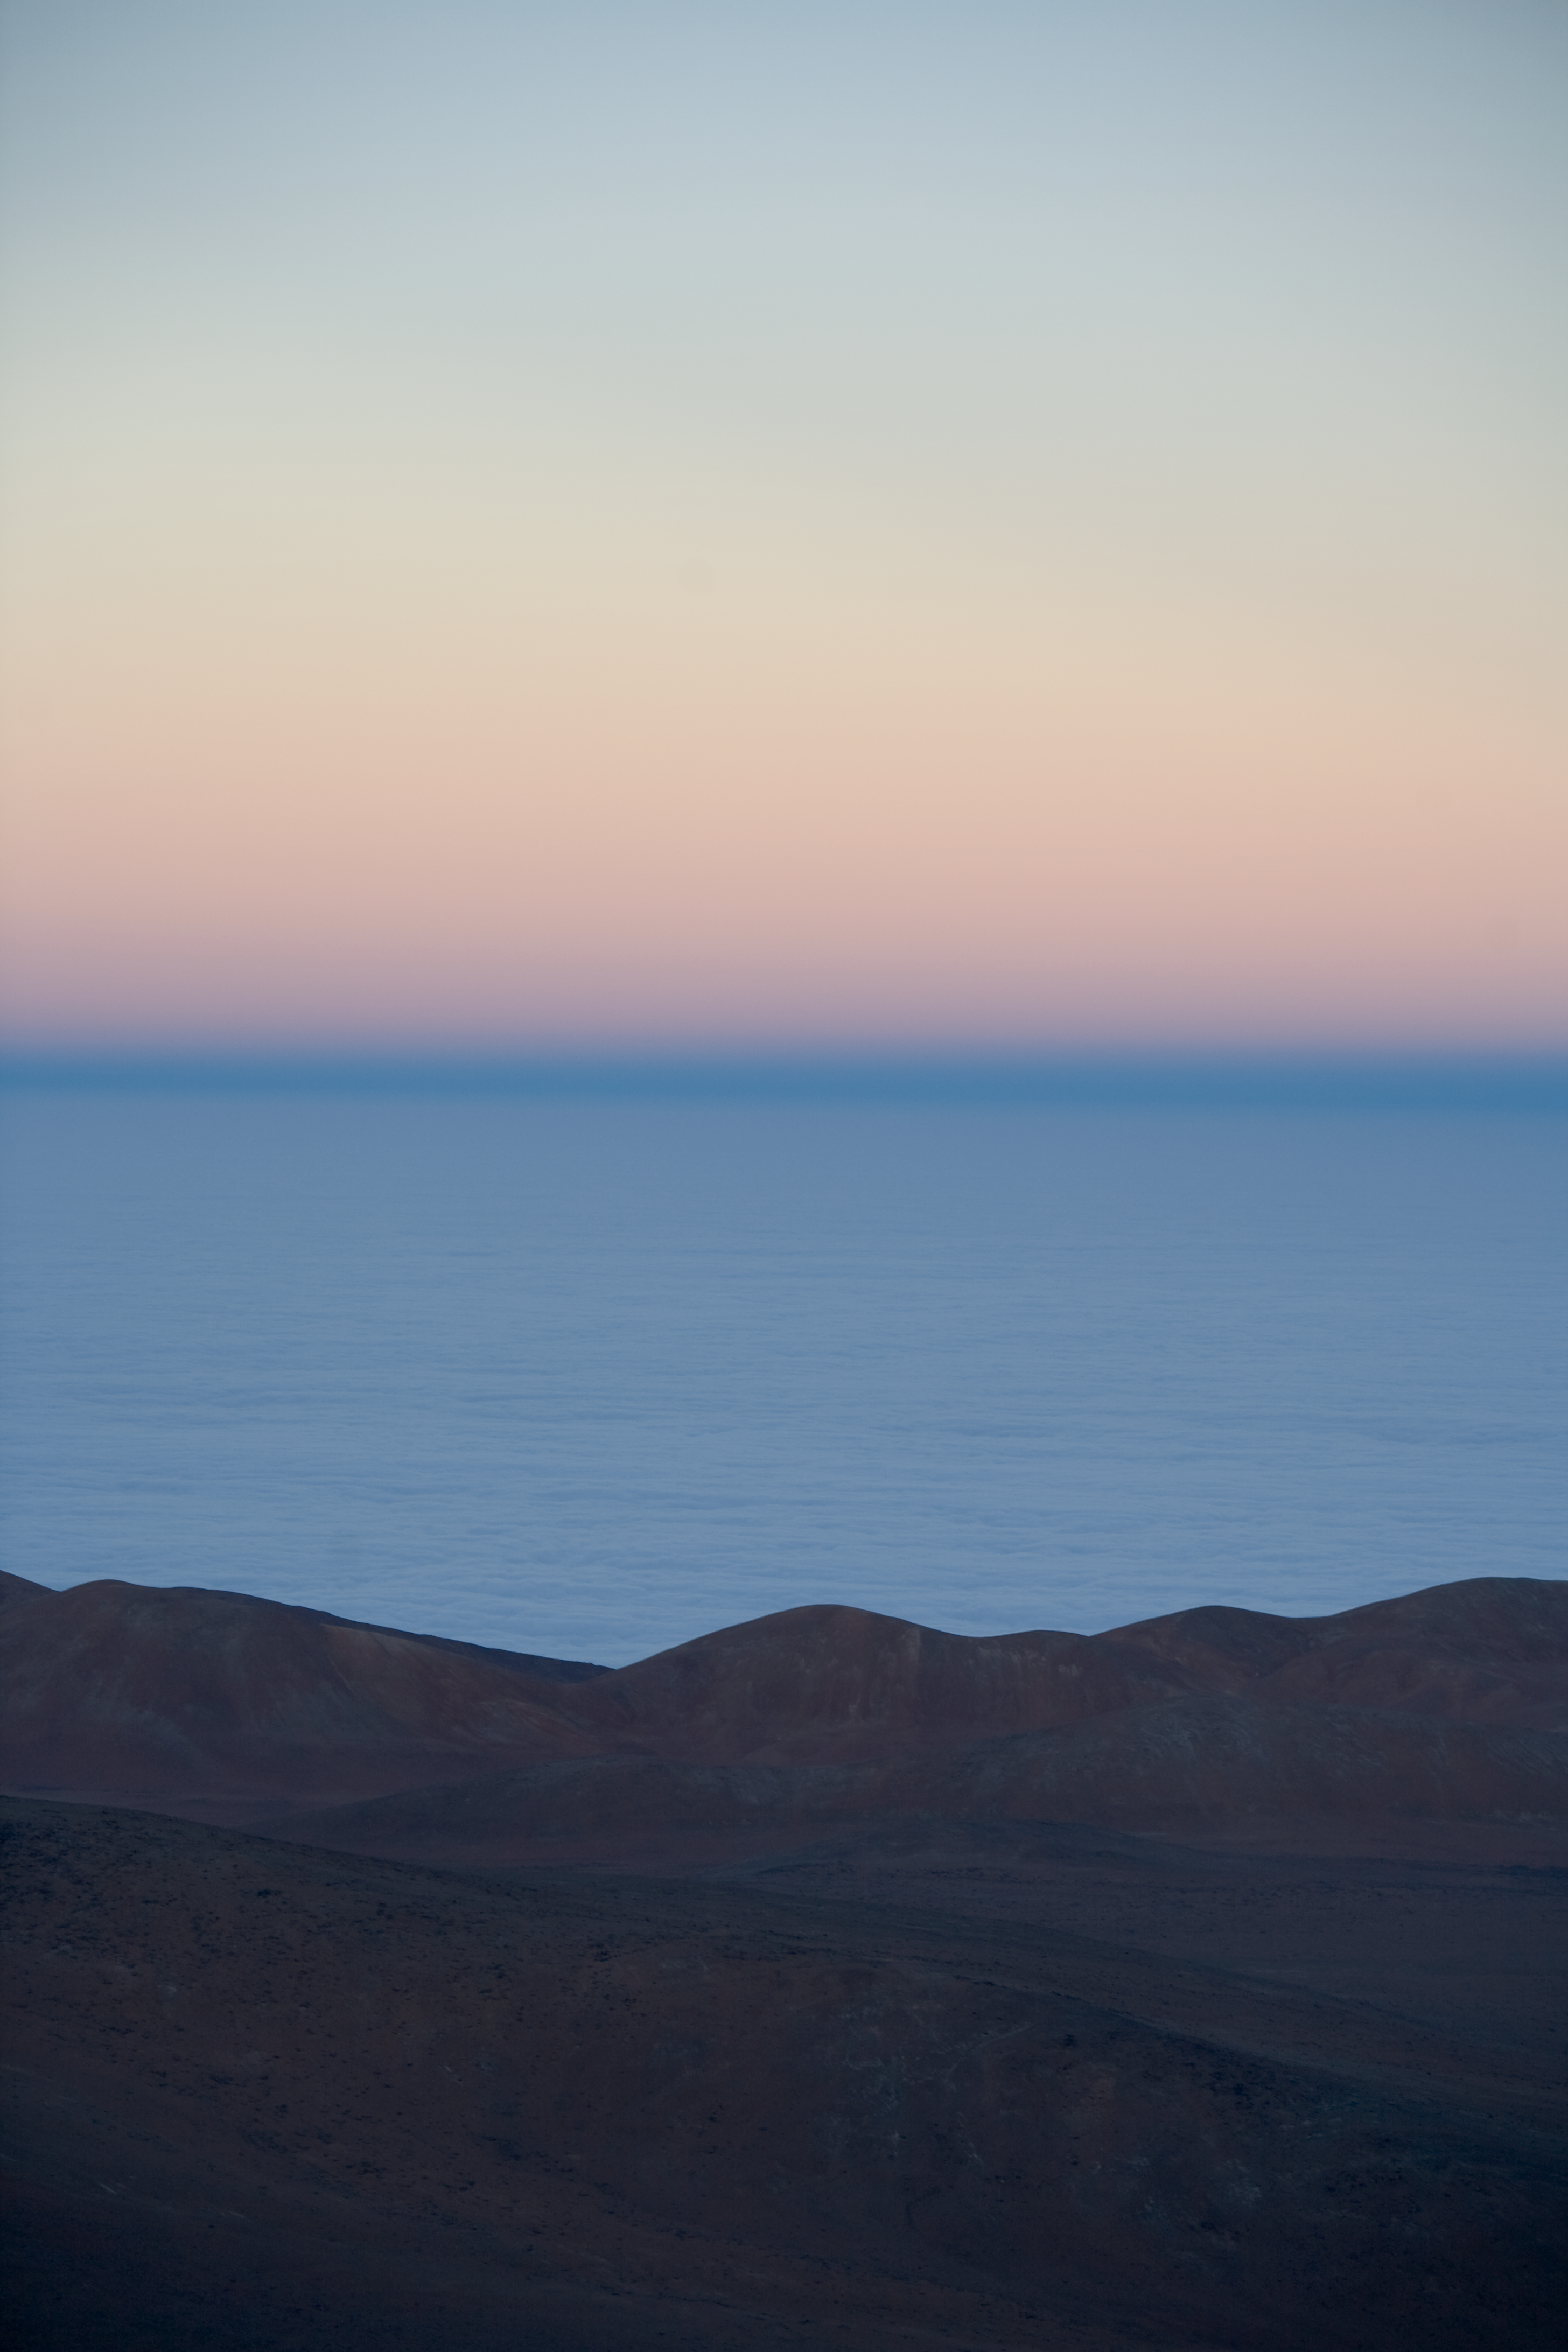

Shadow of the Earth

Sunrise at Paranal. This is the shadow of the Earth

Credit: ESO/H.H.Heyer